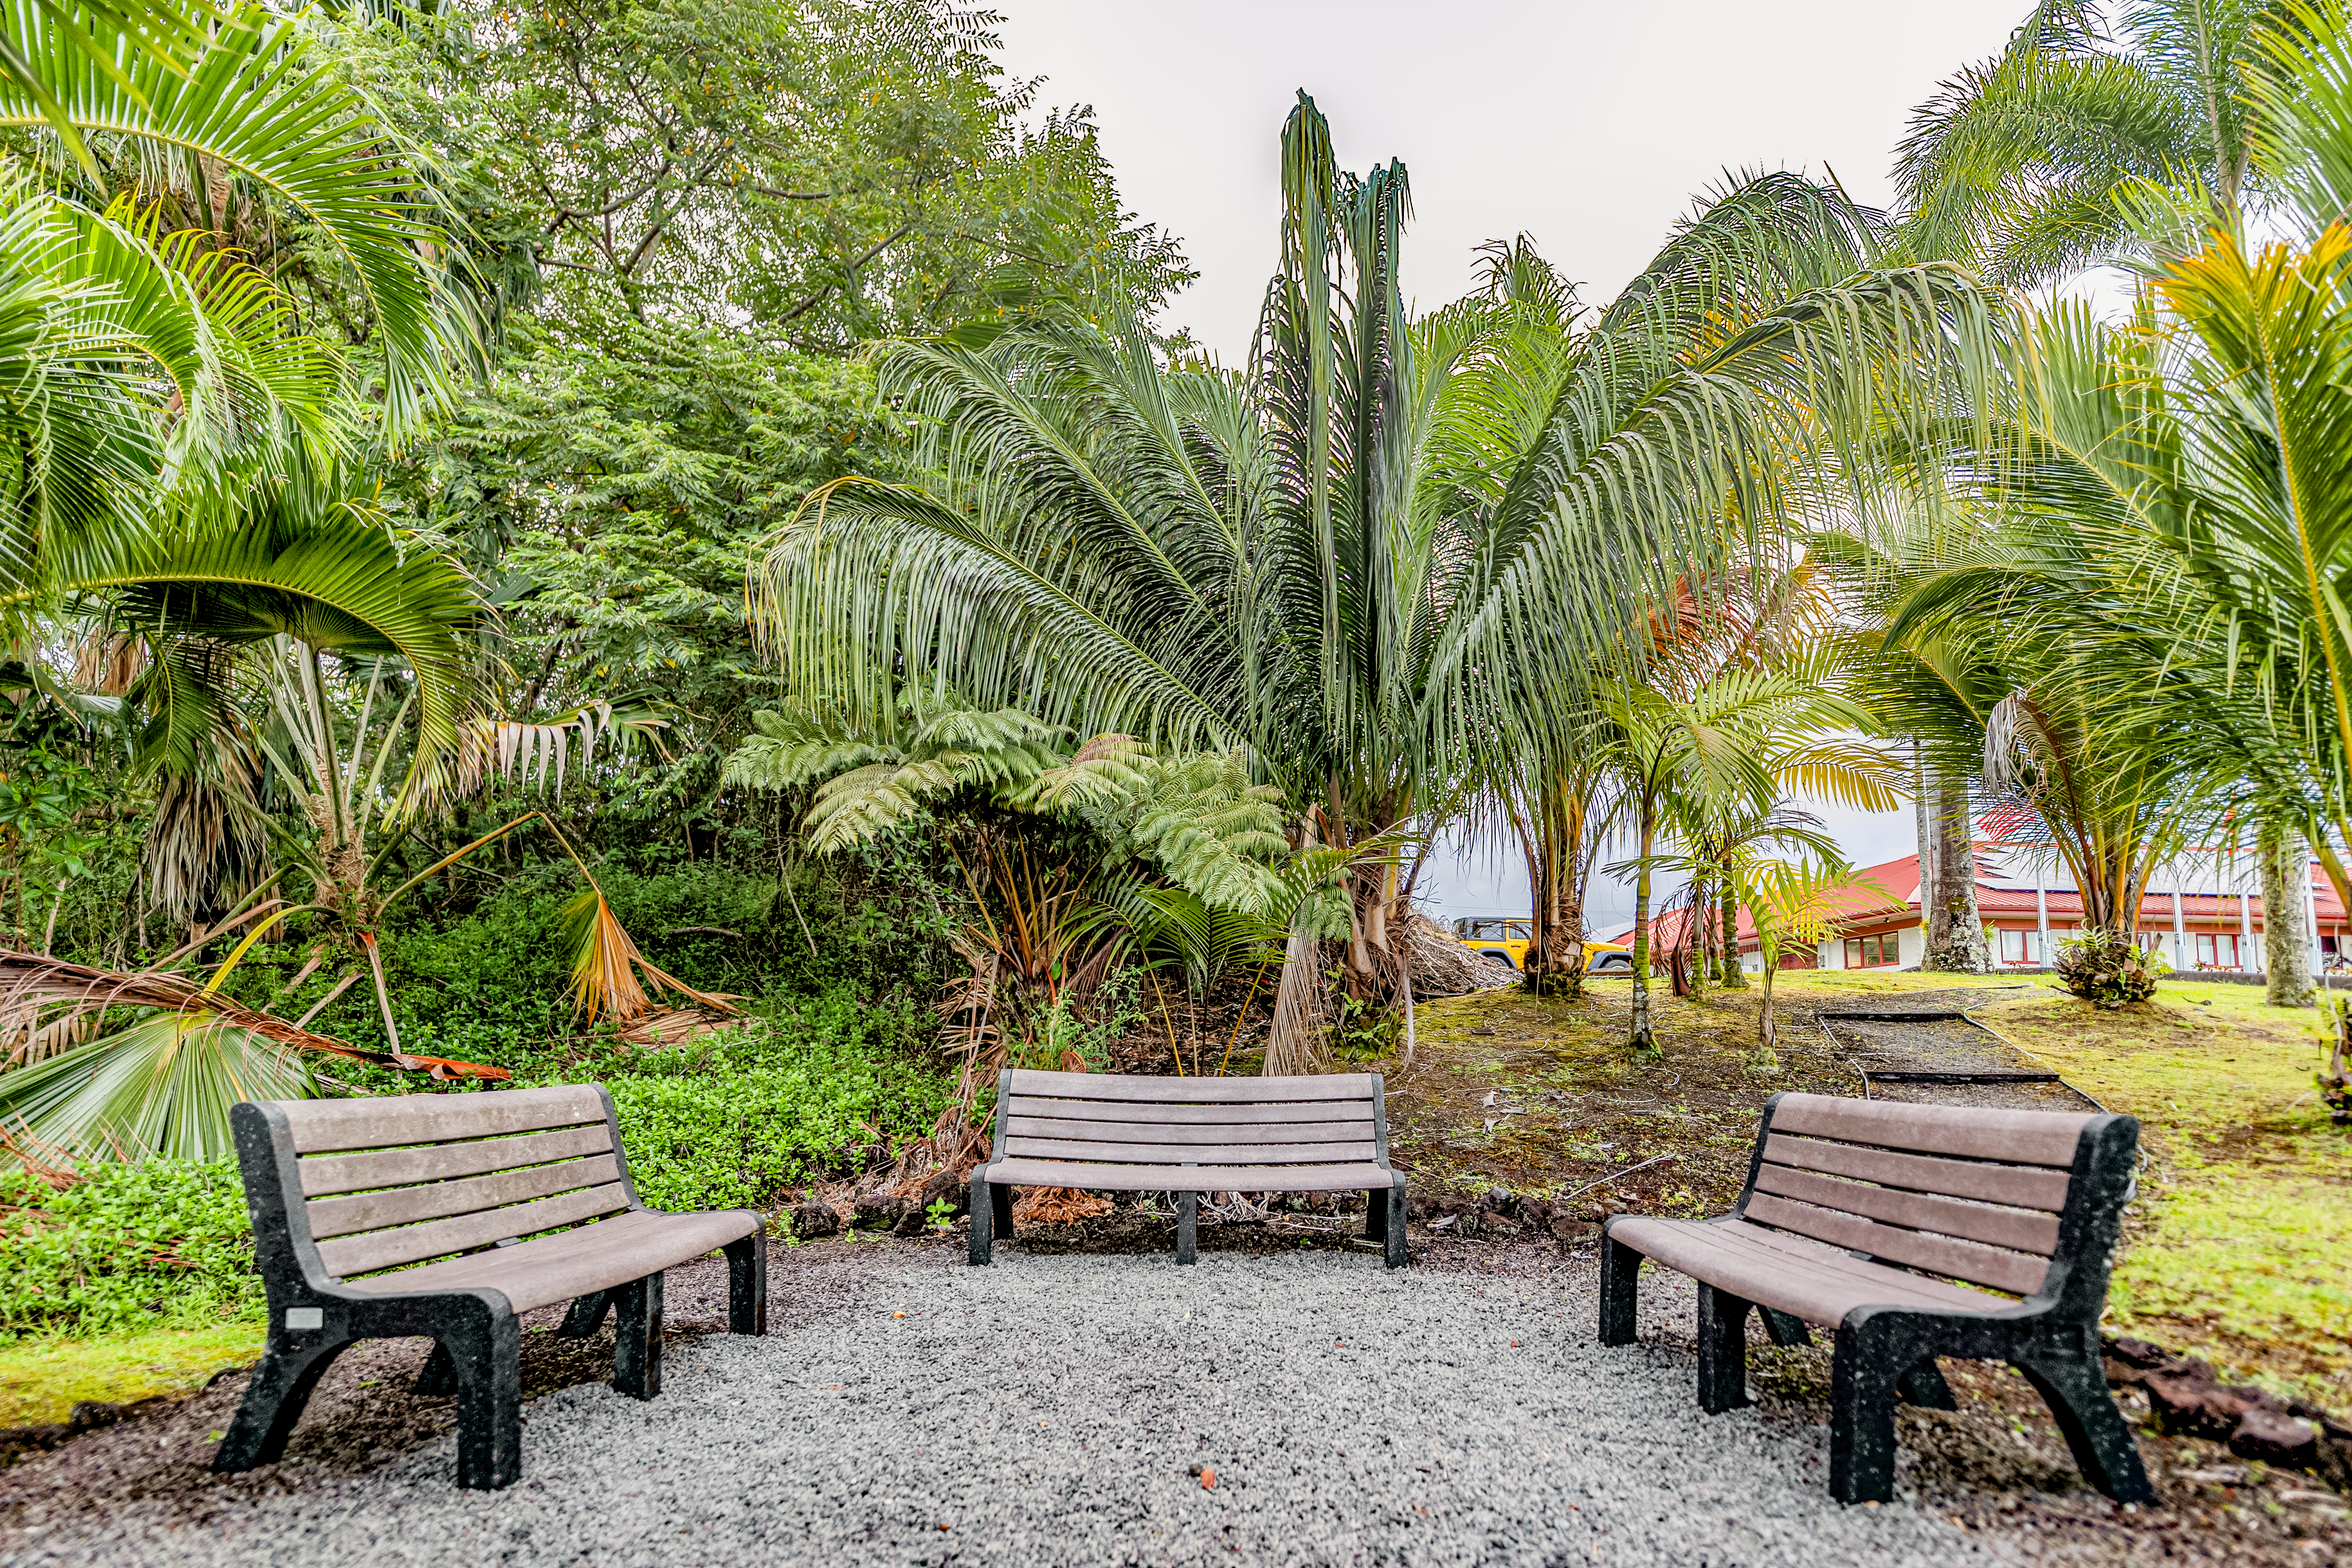

Benches at Gemini North Hilo Base

A park area at the Gemini North Hilo Base facility on a cloudy day.

Credit: NOIRLab/AURA/NSF/ T. Slovinský